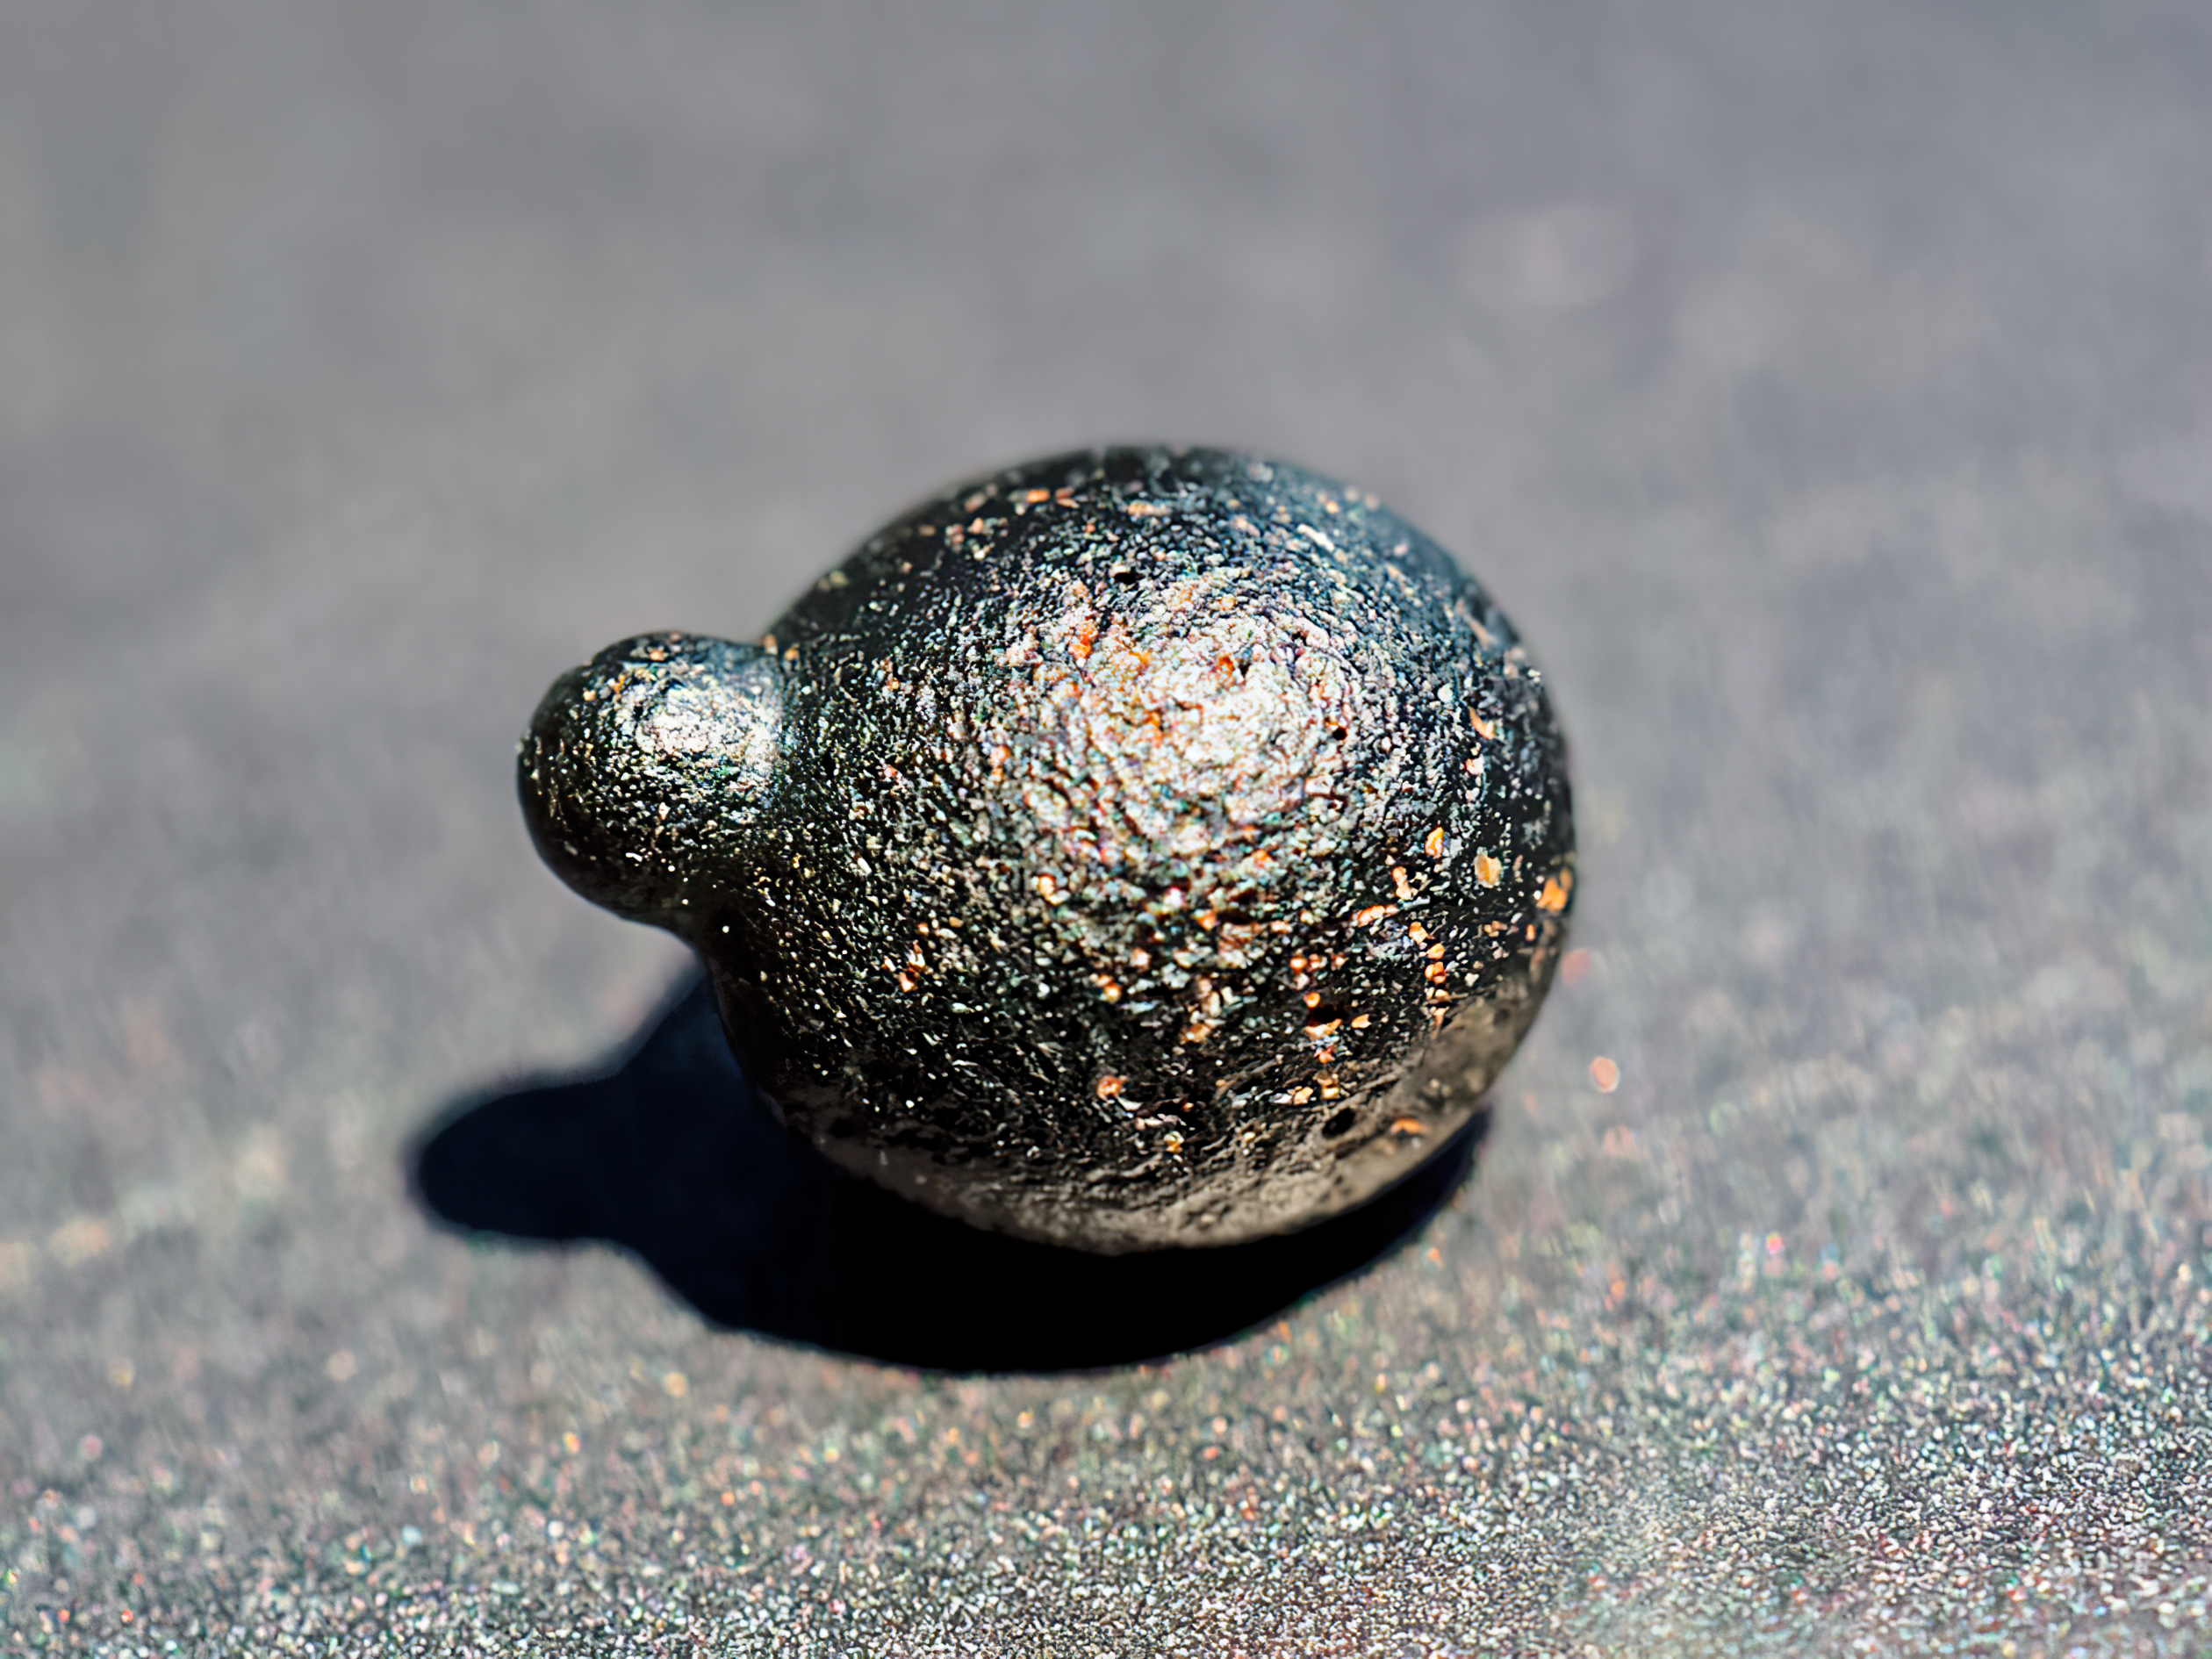

Round Atacamaite

Glassy ejecta found in Chile’s Atacama Desert point to a previously unknown meteorite impact.

Credit: NOIRLab/NSF/AURA/M. Warner